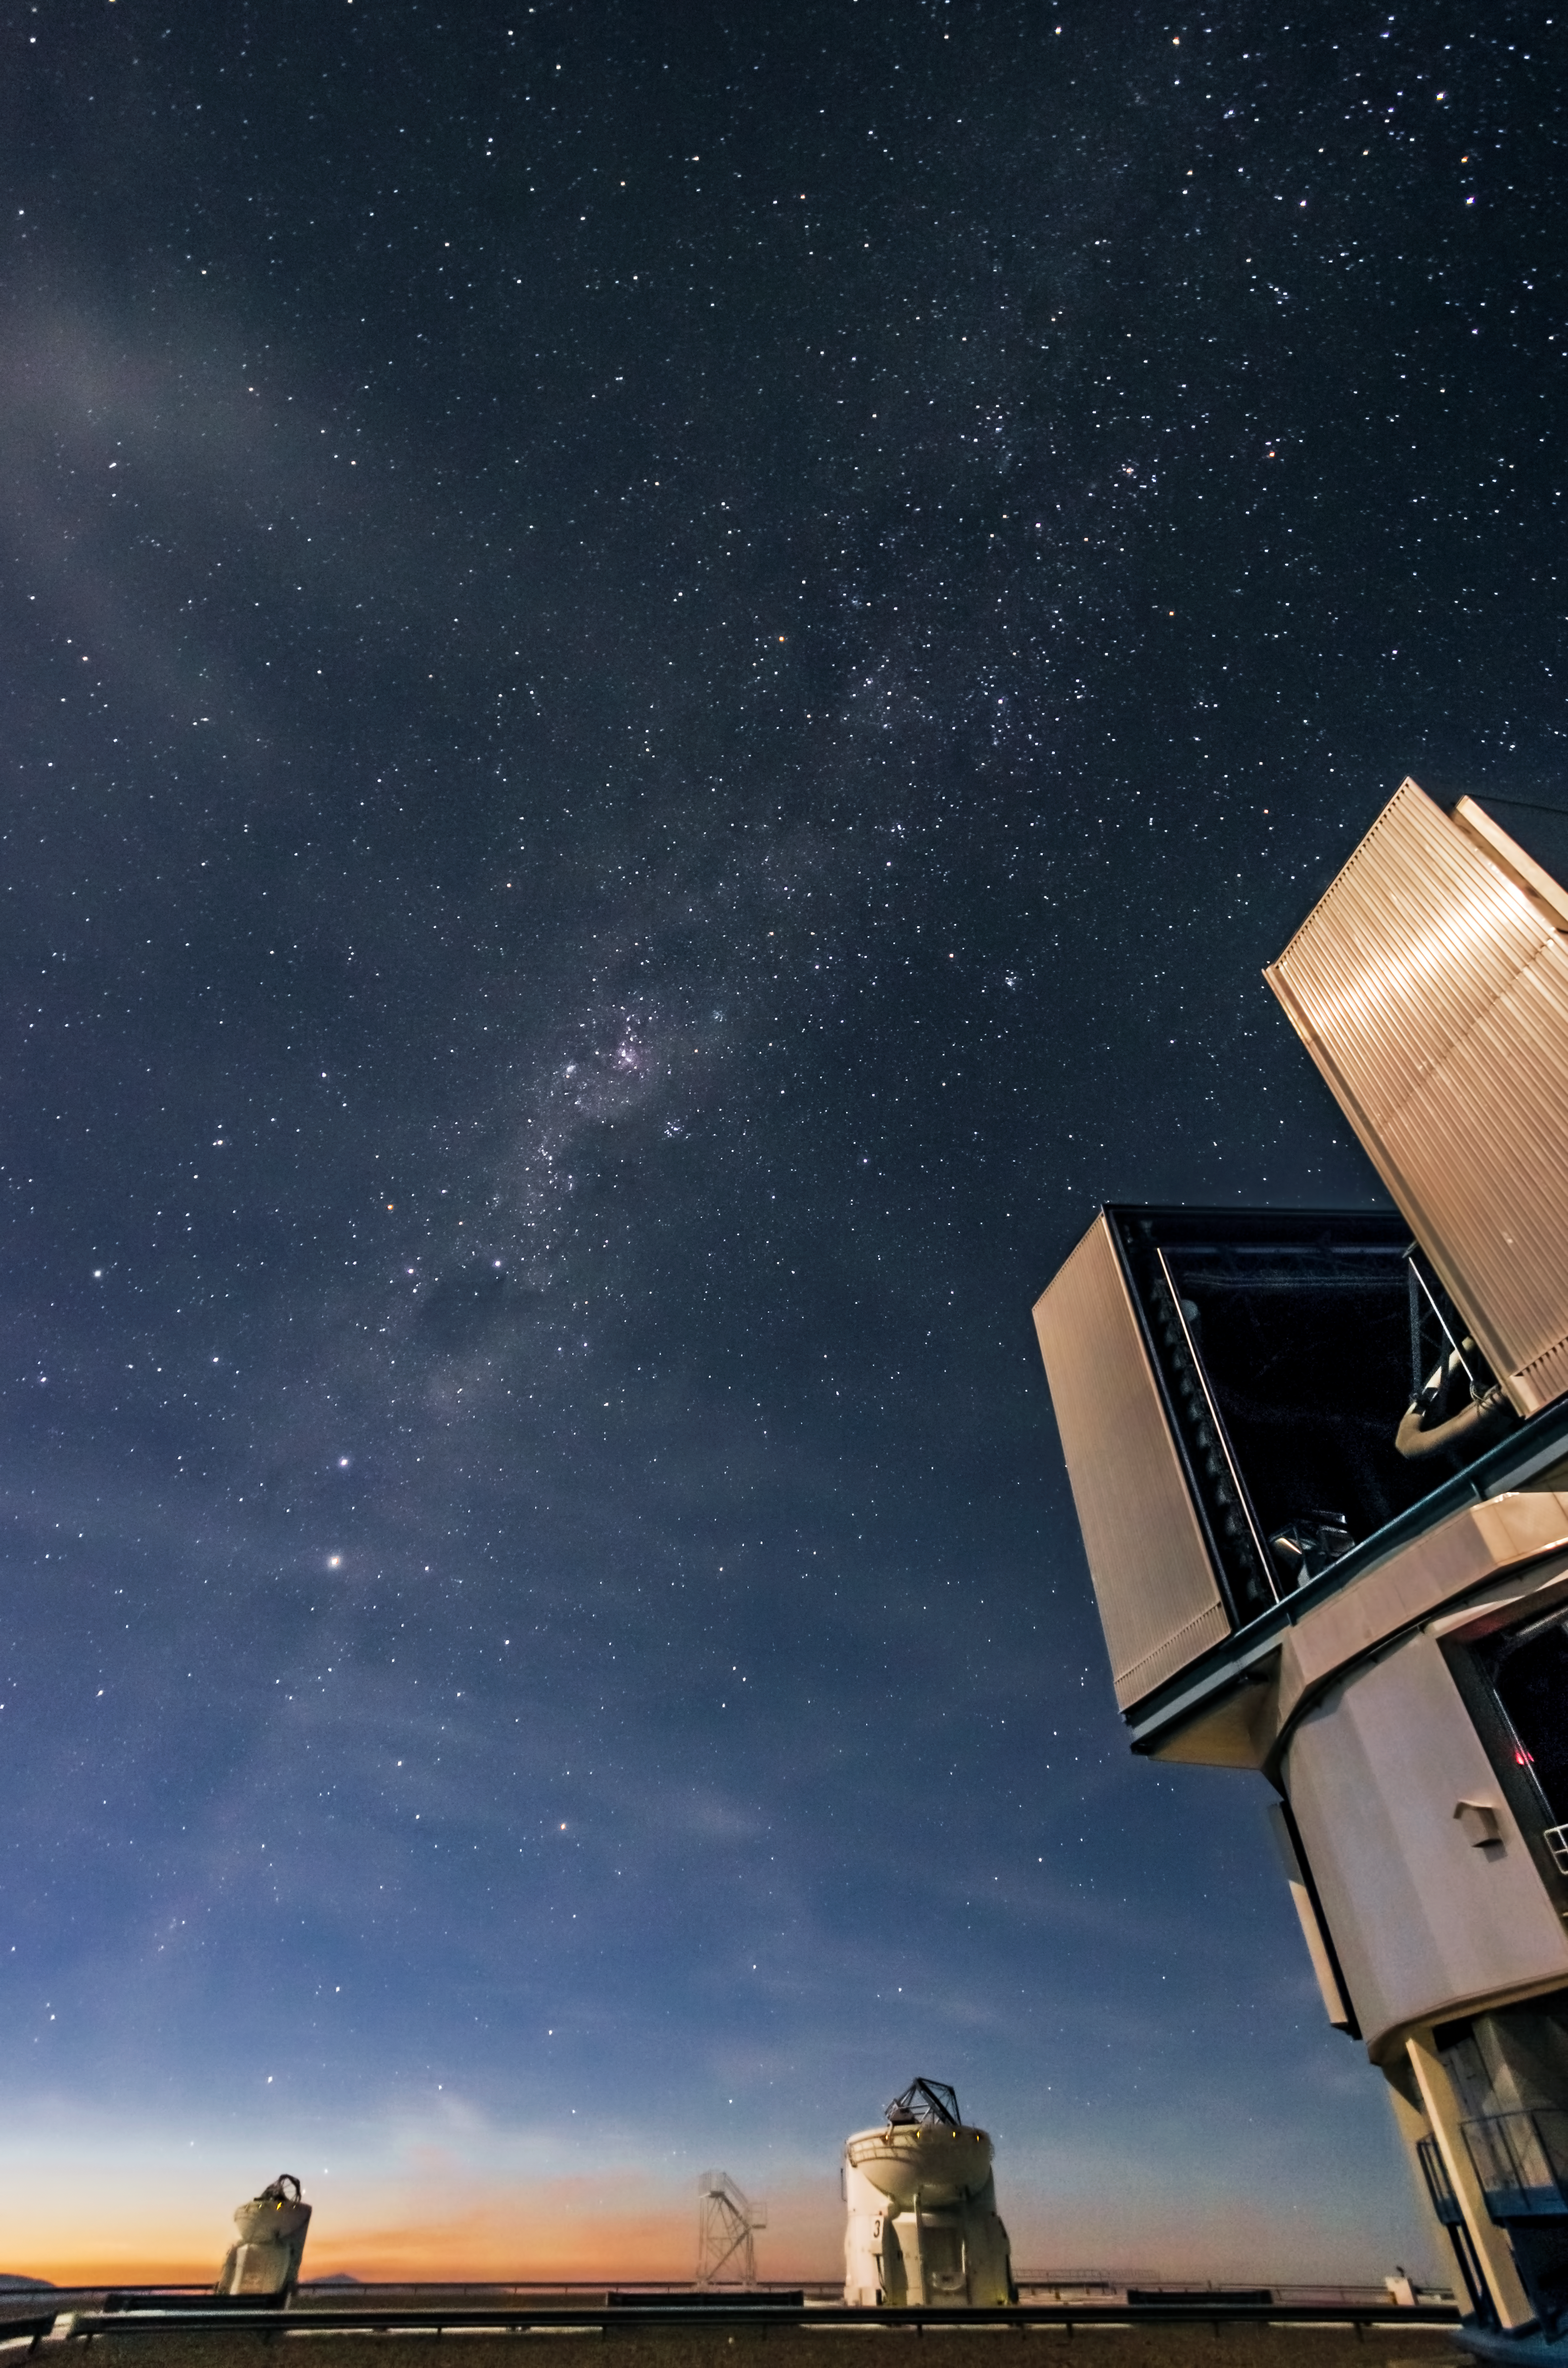

Sunrise over the VLT

This image shows the beginning of sunrise over the Very Large Telescope (VLT) at ESO's Paranal Observatory in Chile. In this photo, one of the VLT's Unit Telescopes is visible to the bottom right, illuminated by moonlight. Further in the distance there are two Auxiliary Telescopes pointing upwards.

The VLT is formed of four 8.2-metre Unit Telescopes (UTs), and four movable 1.8-metre Auxiliary Telescopes (ATs). The telescopes can work together to form a giant interferometer: the Very Large Telescope Interferometer (VLTI). The light collected by each of these telescopes is combined by the VLTI using a complex system of mirrors in underground tunnels, allowing astronomers to see details up to 16 times finer than with the individual UTs alone.

The image was taken by Nicolas Blind, an astronomer who visited Paranal Observatory for a few days in December 2012. Blind may only have been at the observatory for a short period, but he had a truly memorable visit. "The absolute silence in this place is so peaceful and relaxing," he recalls. "You can only hear the sound of wind, or maybe a bat lost in this desolated area. The pure sky of Paranal reminds me each time how little we are, and reconnects me with the reason why I have chosen astronomy."

Paranal Observatory experiences an incredible 330 clear nights per year. In fact, thanks to the technology, staff, and clear conditions, the VLT is the most productive individual ground-based facility in the world.

Nicolas Blind submitted this photograph to the Your ESO Pictures Flickr group. The Flickr group is regularly reviewed and the best photos are selected to be featured in our popular Picture of the Week series, or in our gallery.

Credit: ESO/Nicolas Blind